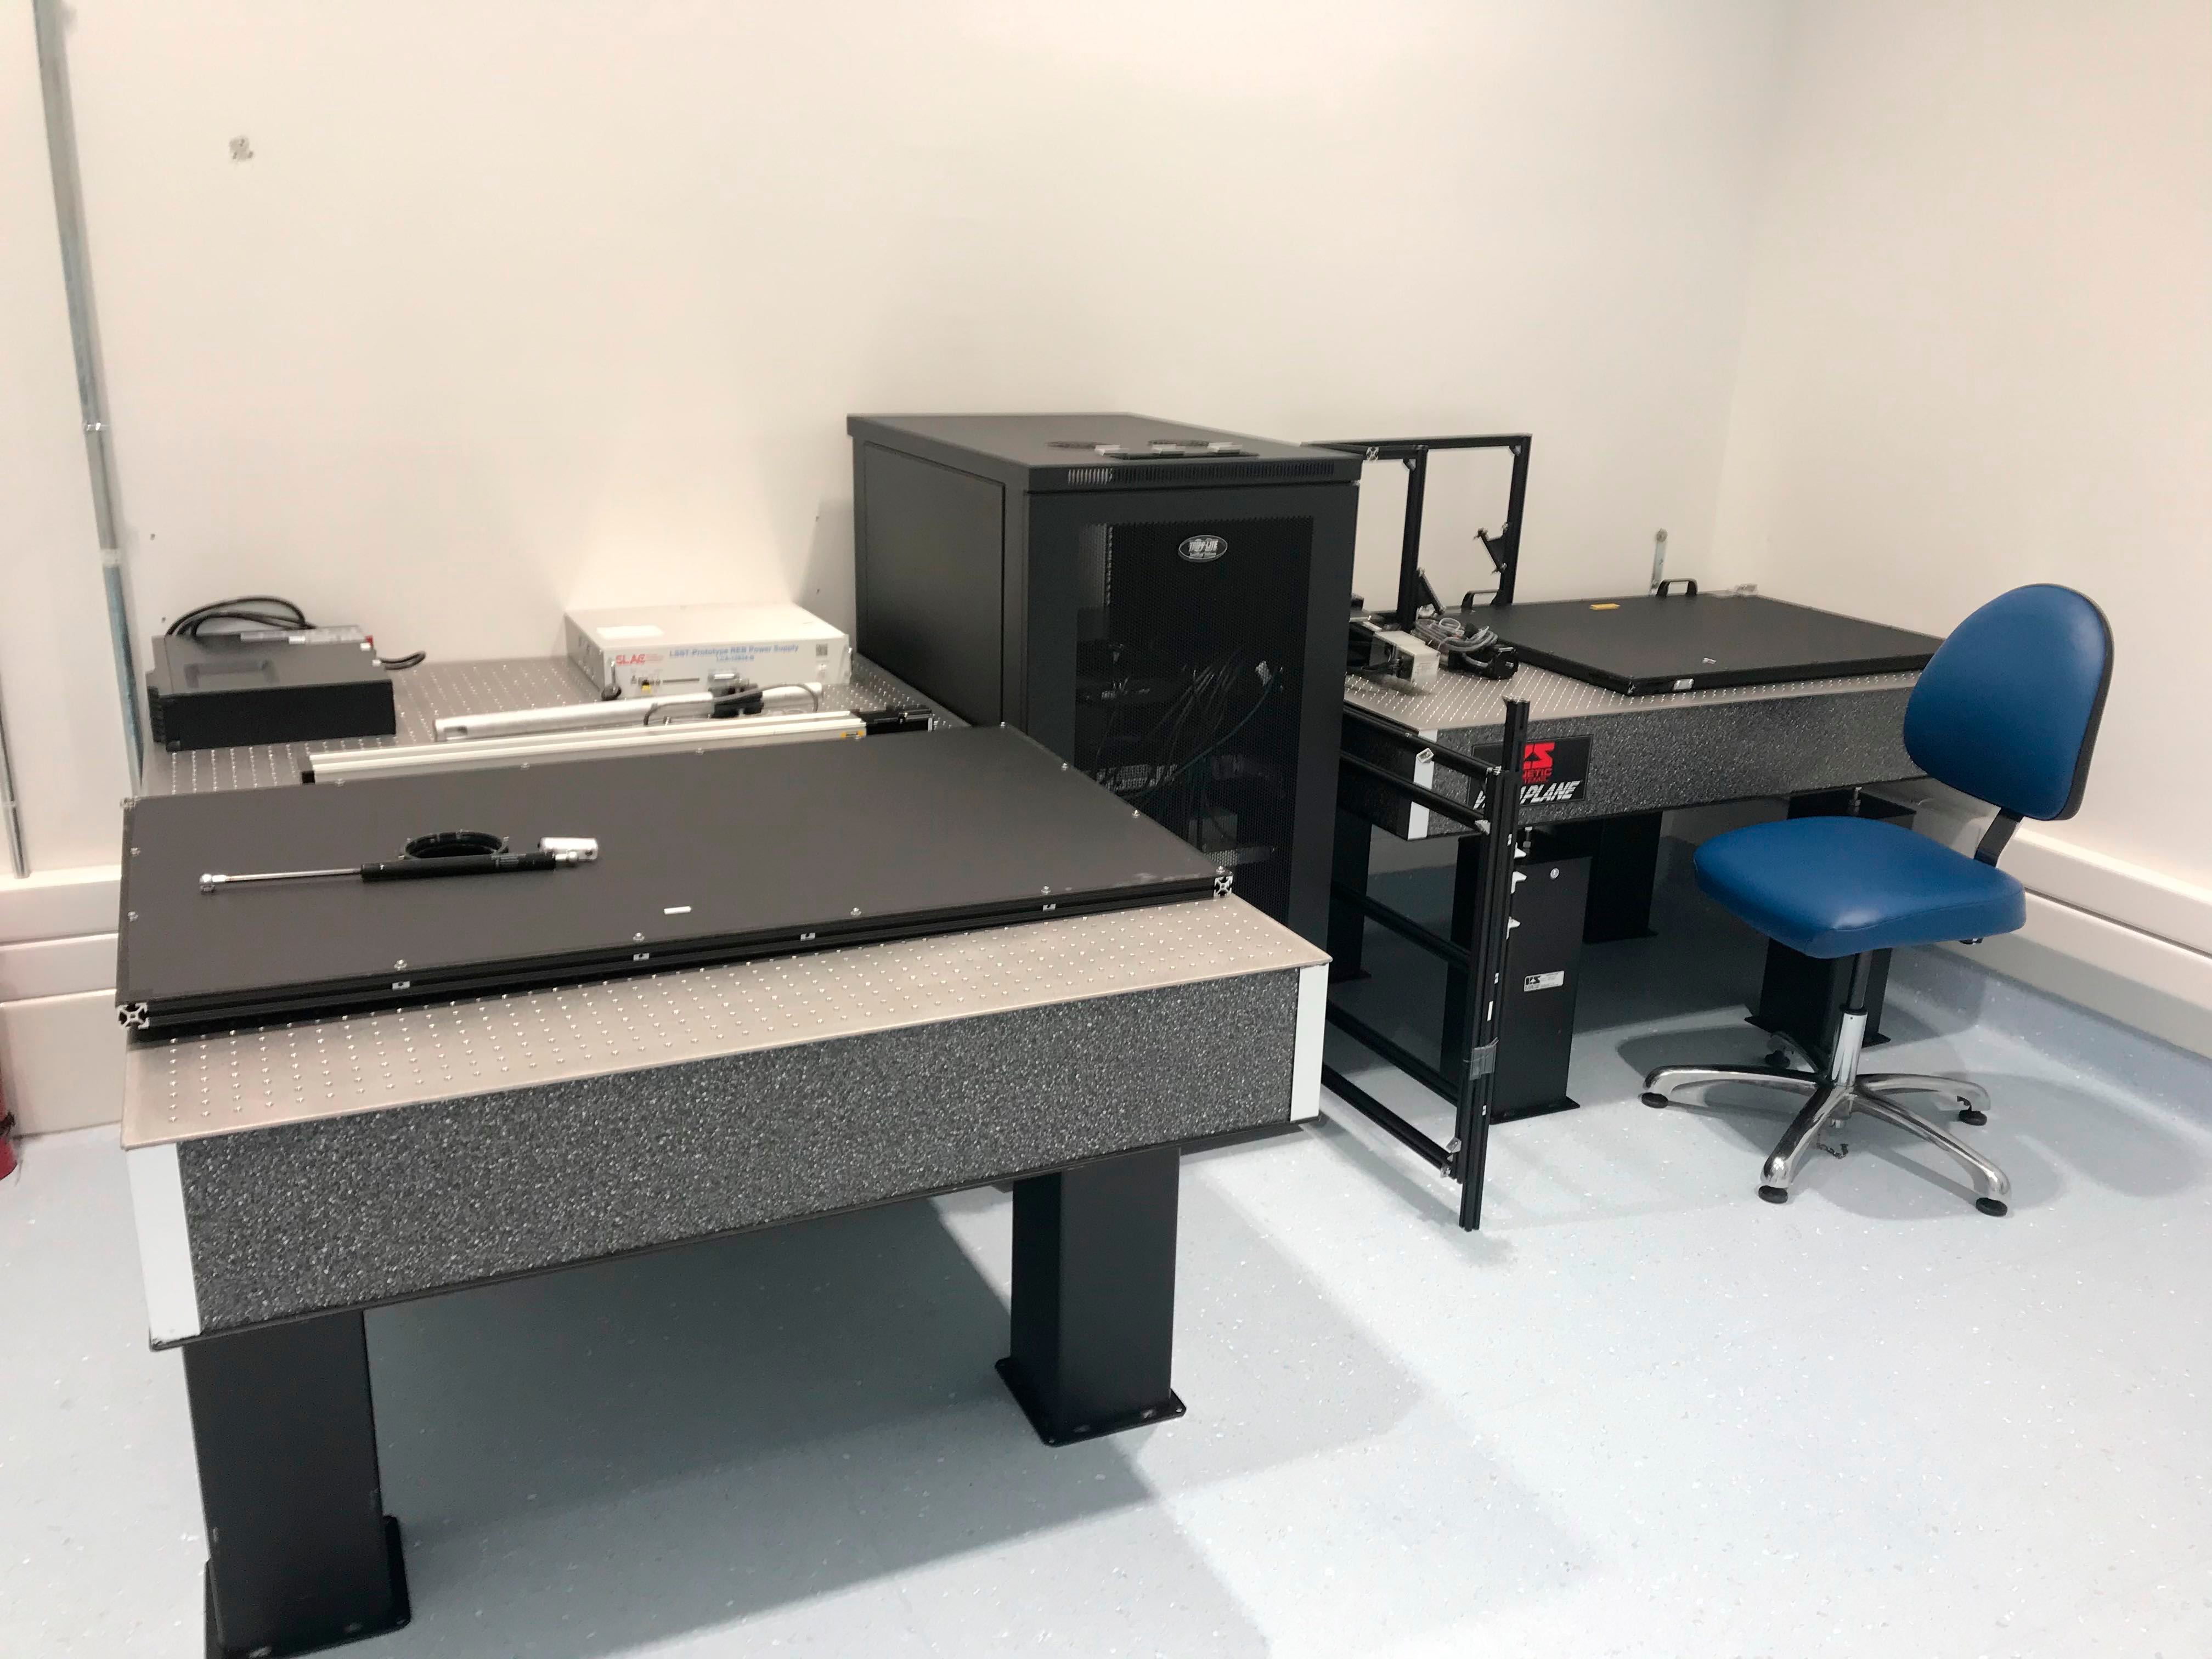

Camera Clean Room October 2019

Members of the LSST Camera team were on Cerro Pachón in October to prepare the clean and white rooms in the LSST Summit Facility building for the impending arrival of hardware. In the clean room, the team set up some optical tables that will eventually hold the single-raft test systems for the camera, in case it's necessary to change out a science raft after the camera arrives at the summit. The team also installed tables, cabinets, and an oxygen deficiency monitor in the clean room.

Credit: M Lopez/Rubin Observatory/NSF/AURA